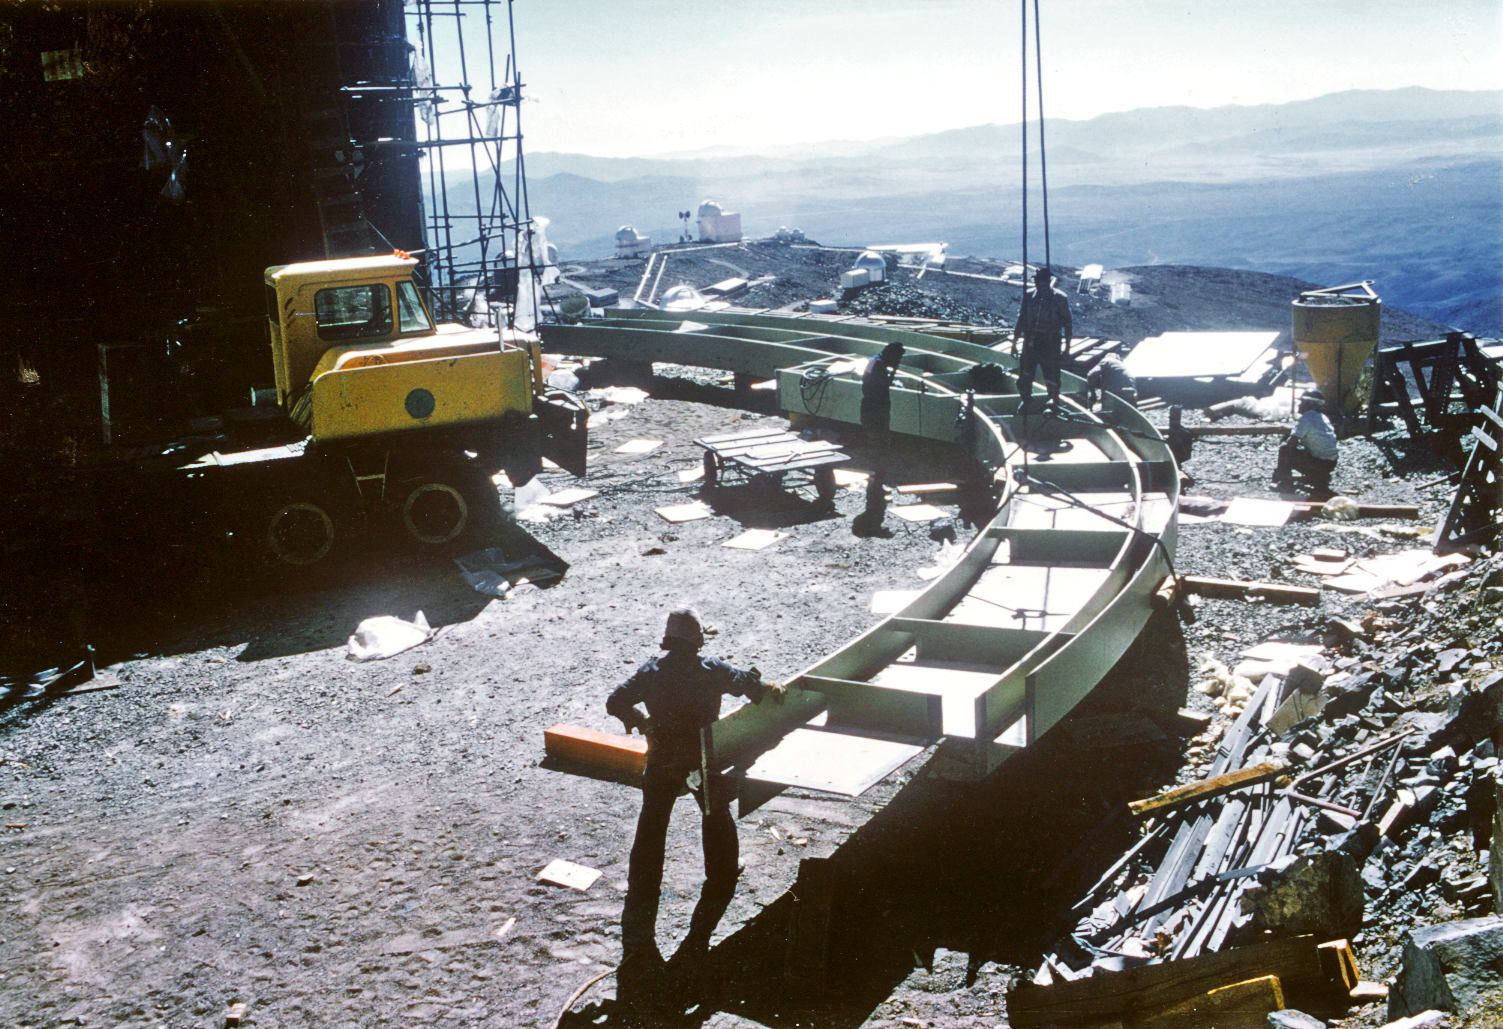

Assembling the ESO 3.6-m telescope dome

Parts for the dome of the ESO 3.6-m telescope dome being assembled at La Silla.

Credit: ESO